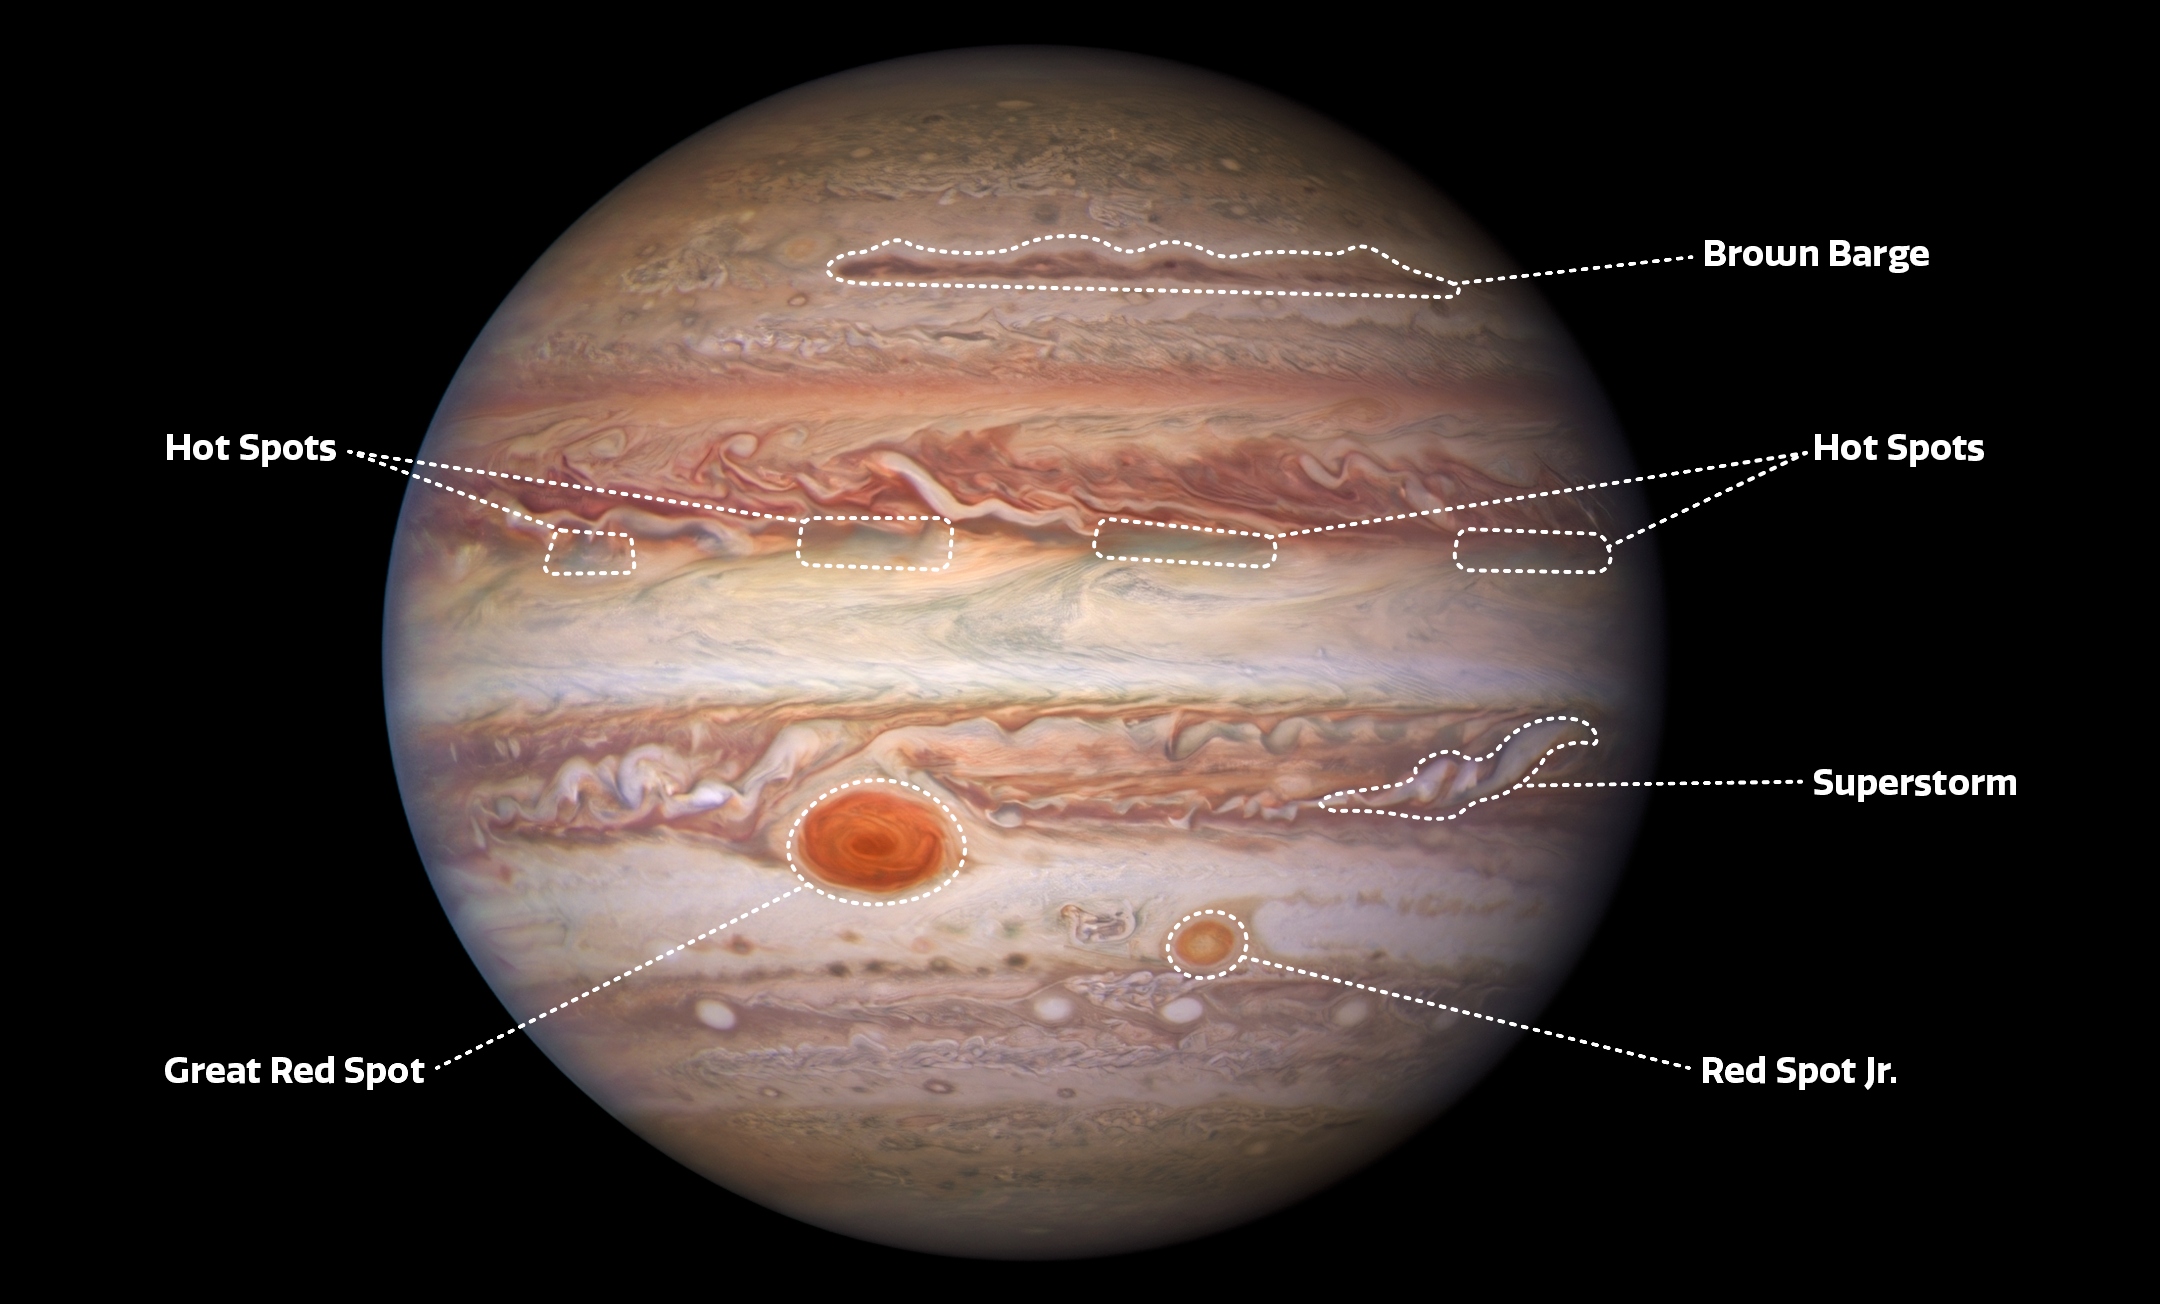

Labeled Image of Jupiter

Labels added to this visible-light Hubble Space Telescope image of Jupiter point out several atmospheric features on the planet, including a ‘brown barge’, four hot spots (which appear bright in the infrared image from Gemini North), a superstorm, the Great Red Spot, and Red Spot Jr. (also known as Oval BA).

Credit: NASA/ESA/NOIRLab/NSF/AURA/M.H. Wong and I. de Pater (UC Berkeley) et al.